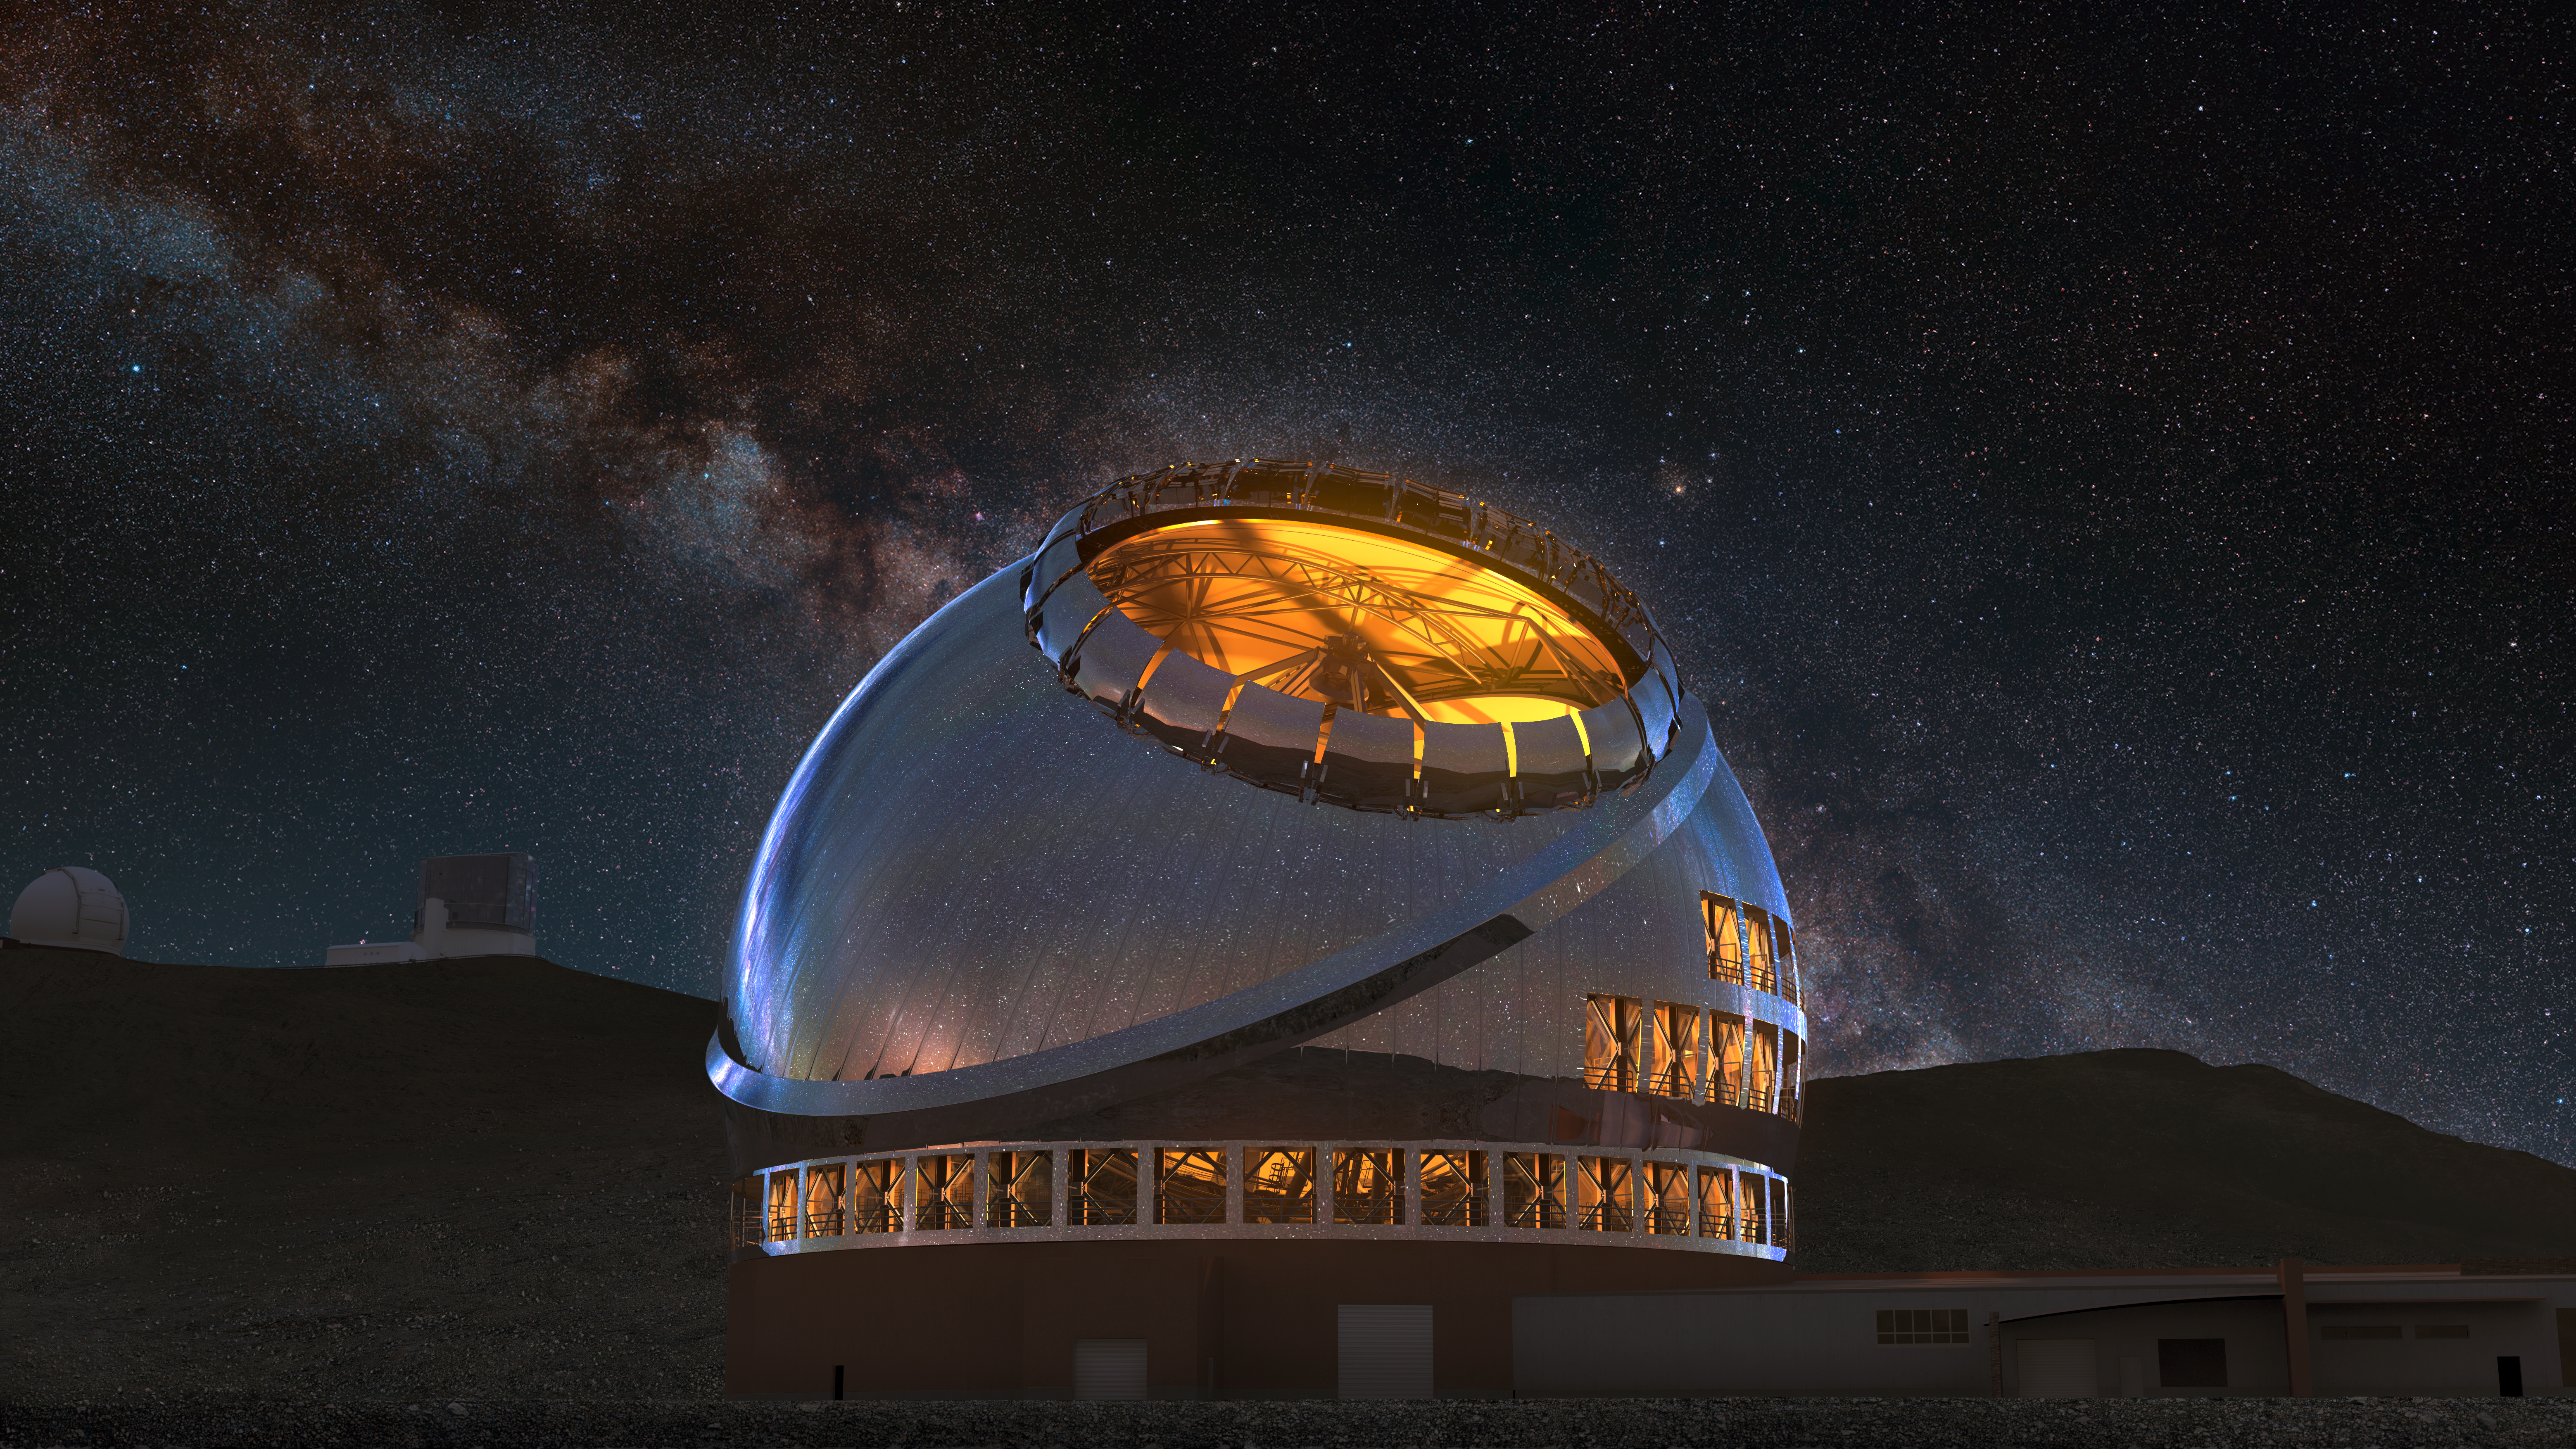

Thirty Meter Telescope Lights On

A render of the completed Thirty Meter Telescope at night with its facility lights on.

Credit: TMT International Observatory/Courtesy of NAOJ with the cooperation of Mitsubishi Electric